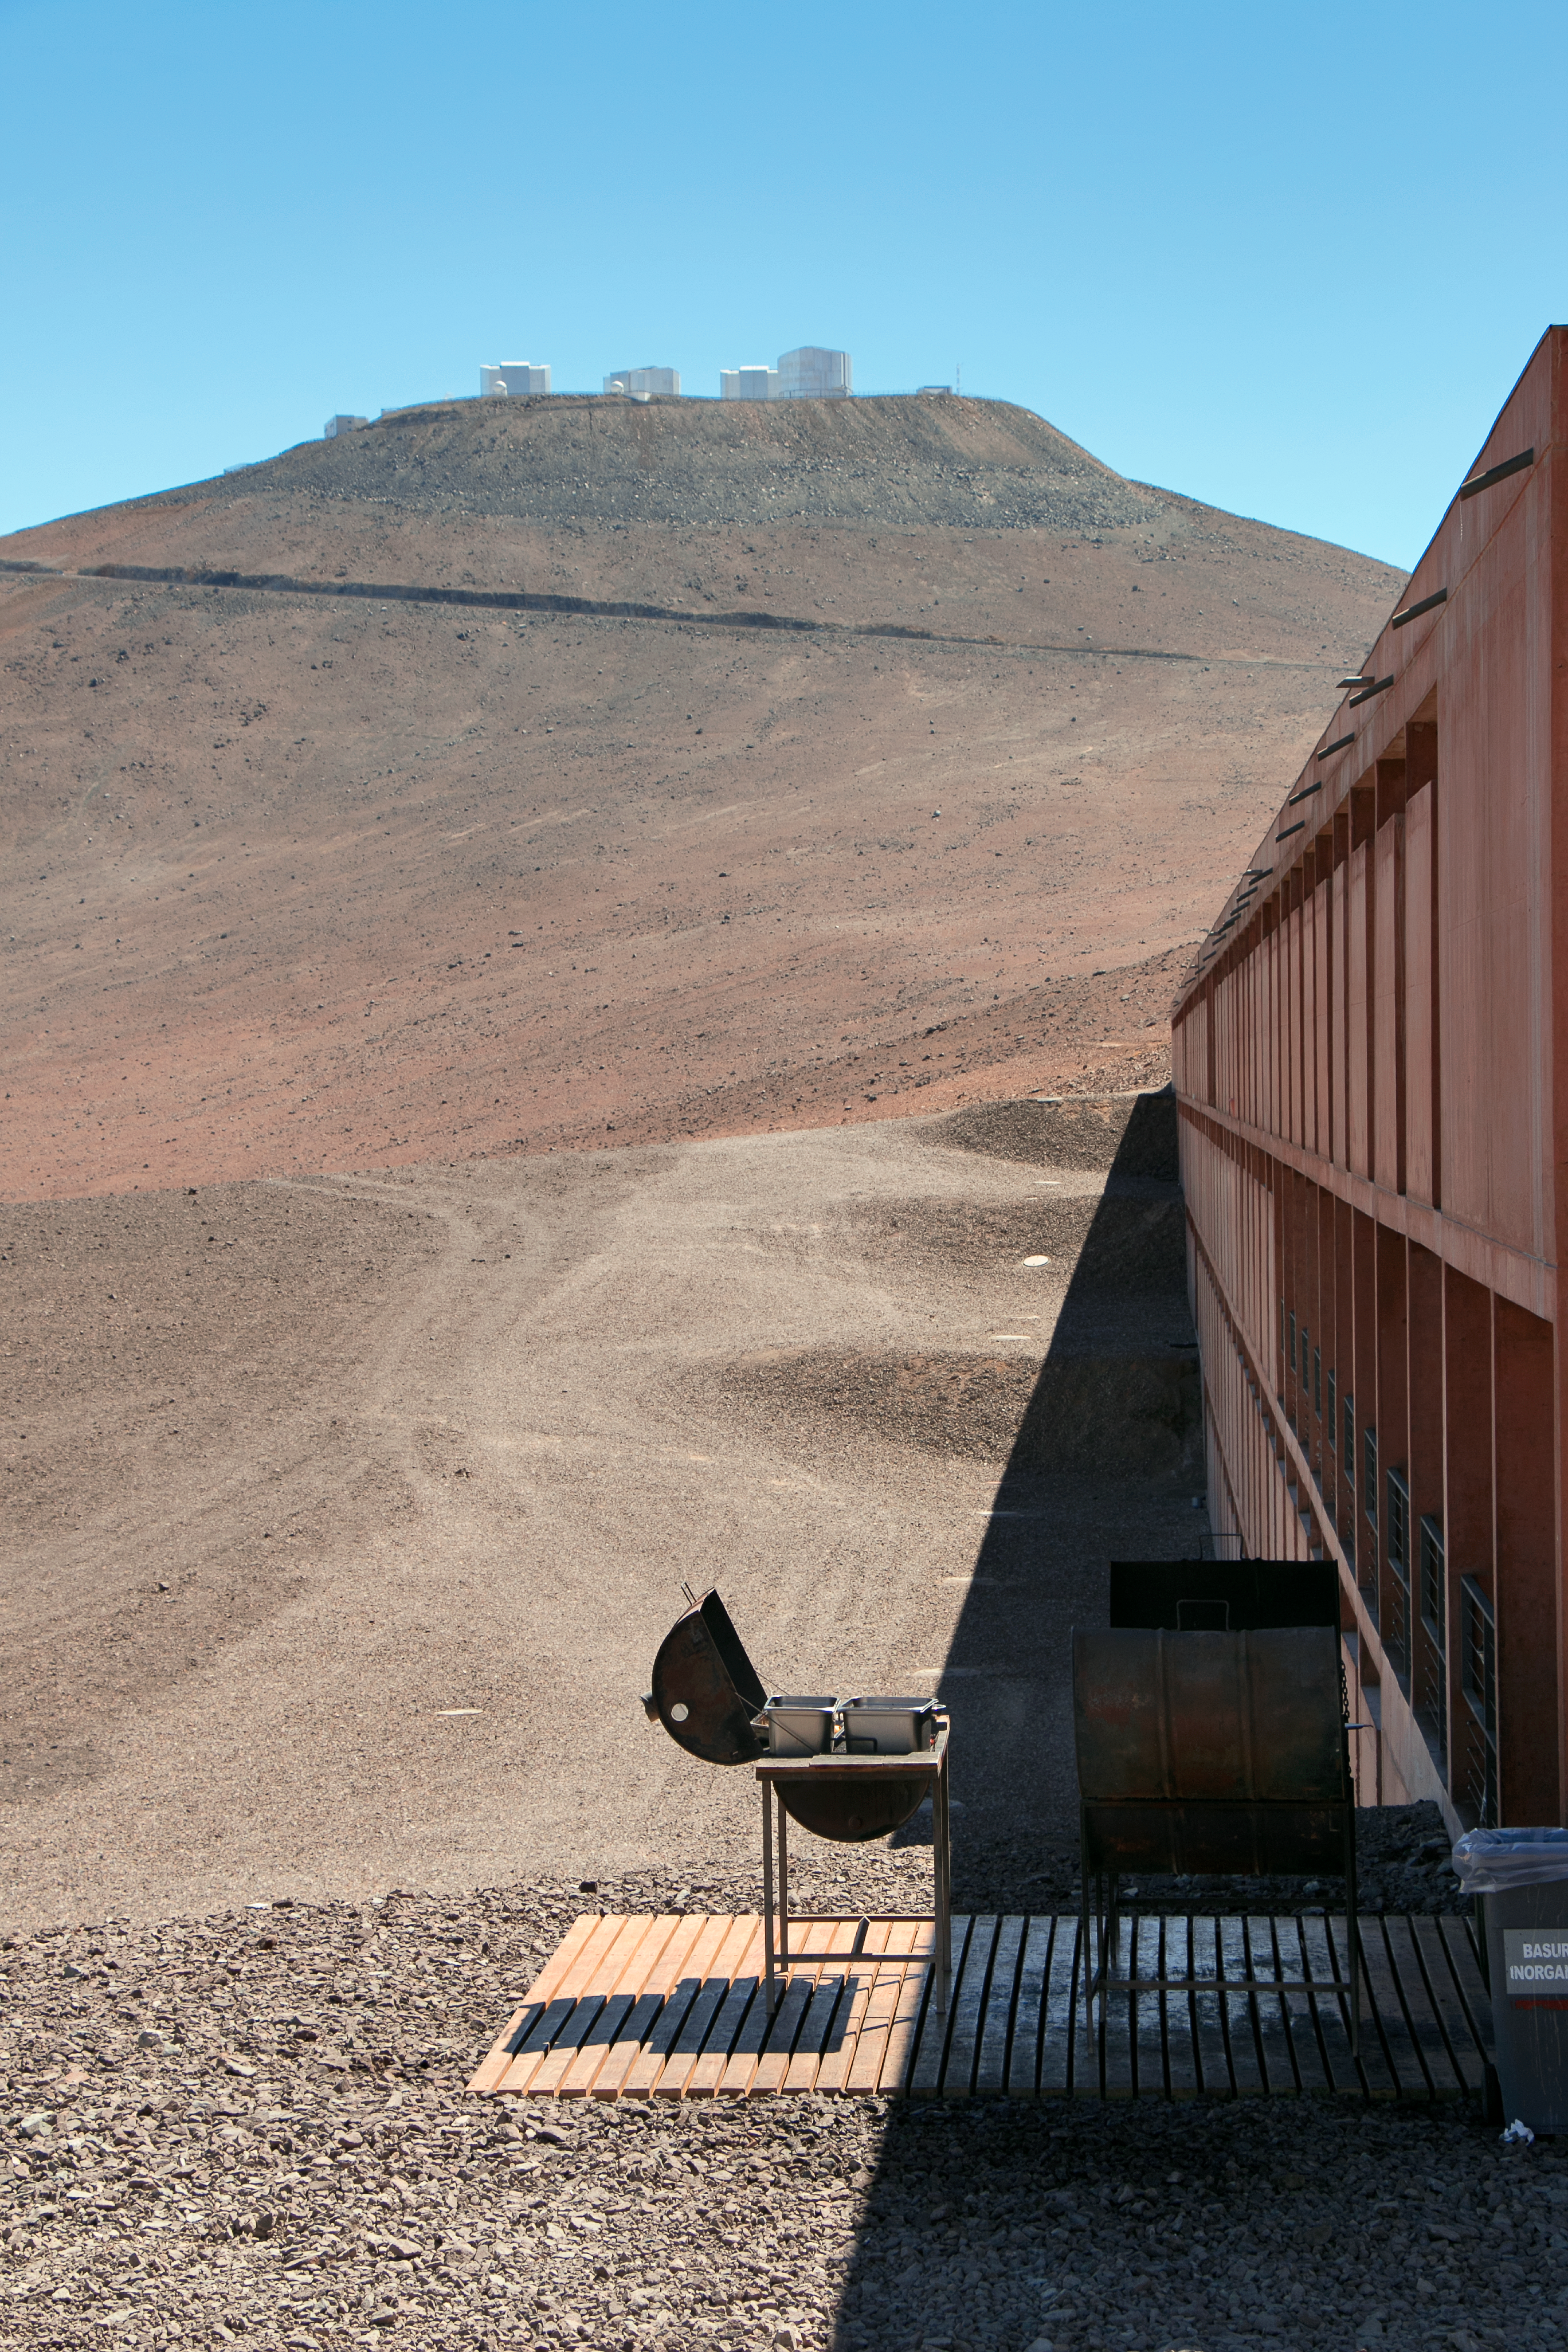

High-noon at Paranal

The Paranal site is a remote and challenging environment. Exceptionally arid with incredibly little rainfall, and very isolated to avoid light pollution, the pay-off is superb viewing conditions and high quality observations. The Residencia hotel, home for staff at ESO's Very Large Telescope, offers a luxurious respite from the harsh working conditions. The photographer — ESO Photo Ambassador, Heiko Sommer — enjoyed a high-noon barbecue, complete with dramatic shadows and the VLT as a backdrop.

Credit: H. Sommer/ESO